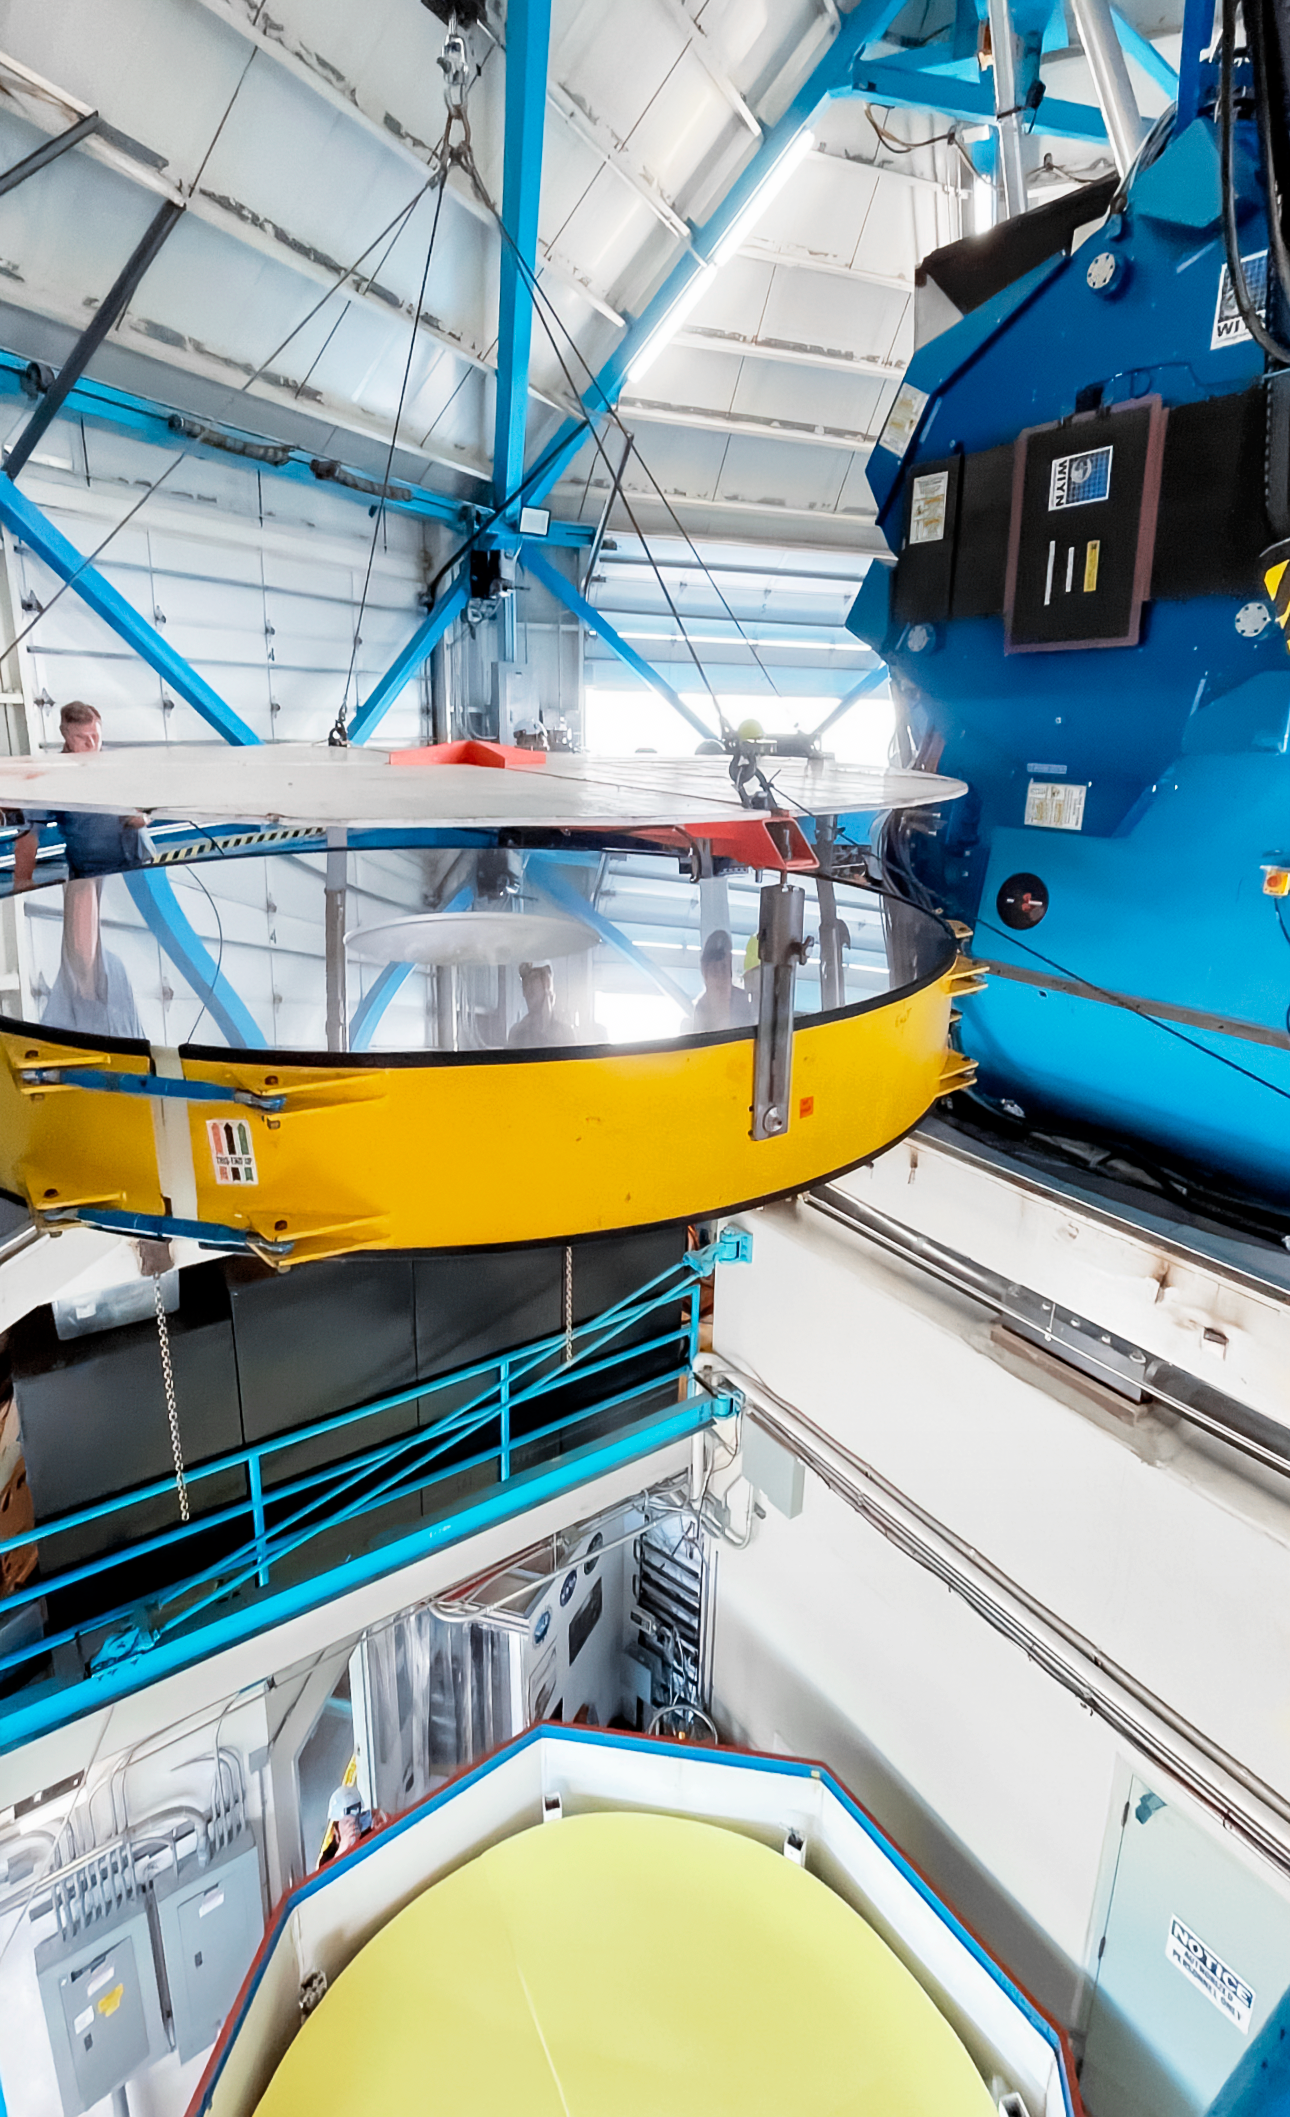

Servicing the WIYN 3.5-meter telescope.

Inside the WIYN 3.5-meter telescope during a major servicing.

Credit: NOIRLab/NSF/AURA